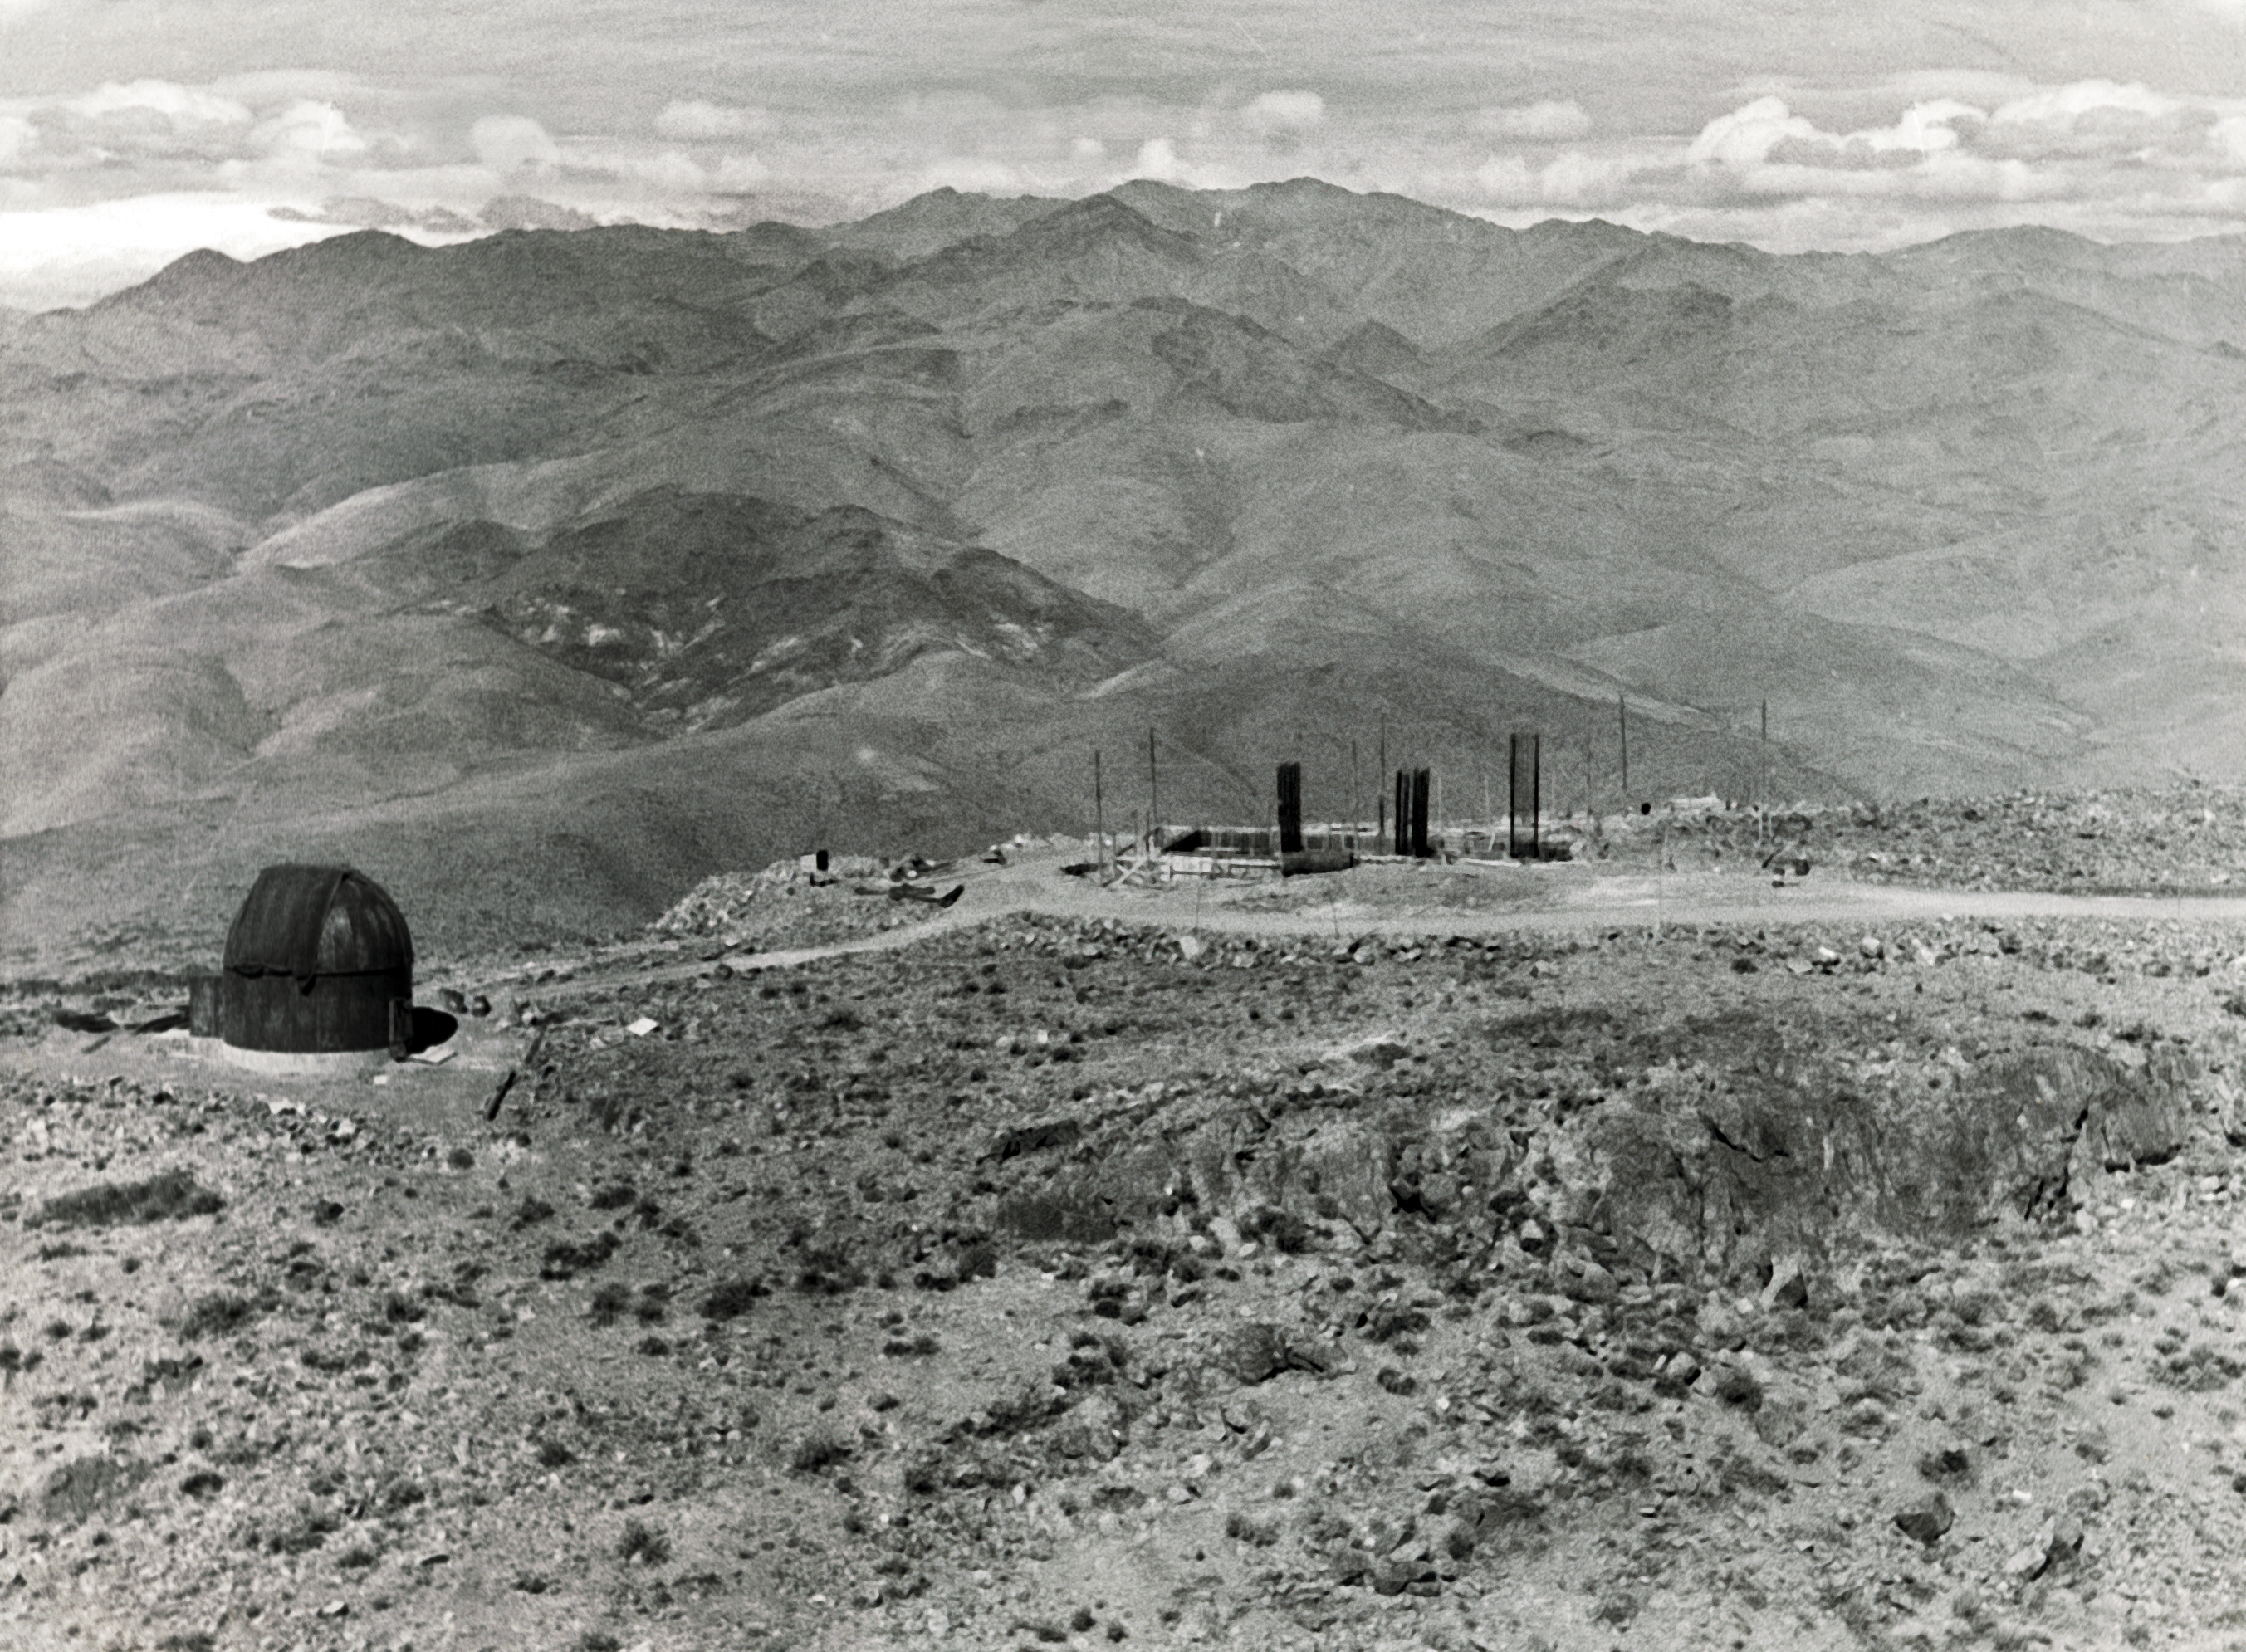

ESO 1.52-metre telescope foundations

Aerial view of the La Silla Observatory, 1966. The foundations for the ESO 1.52-metre telescope are under construction at right.

Credit: ESO/R. Holder